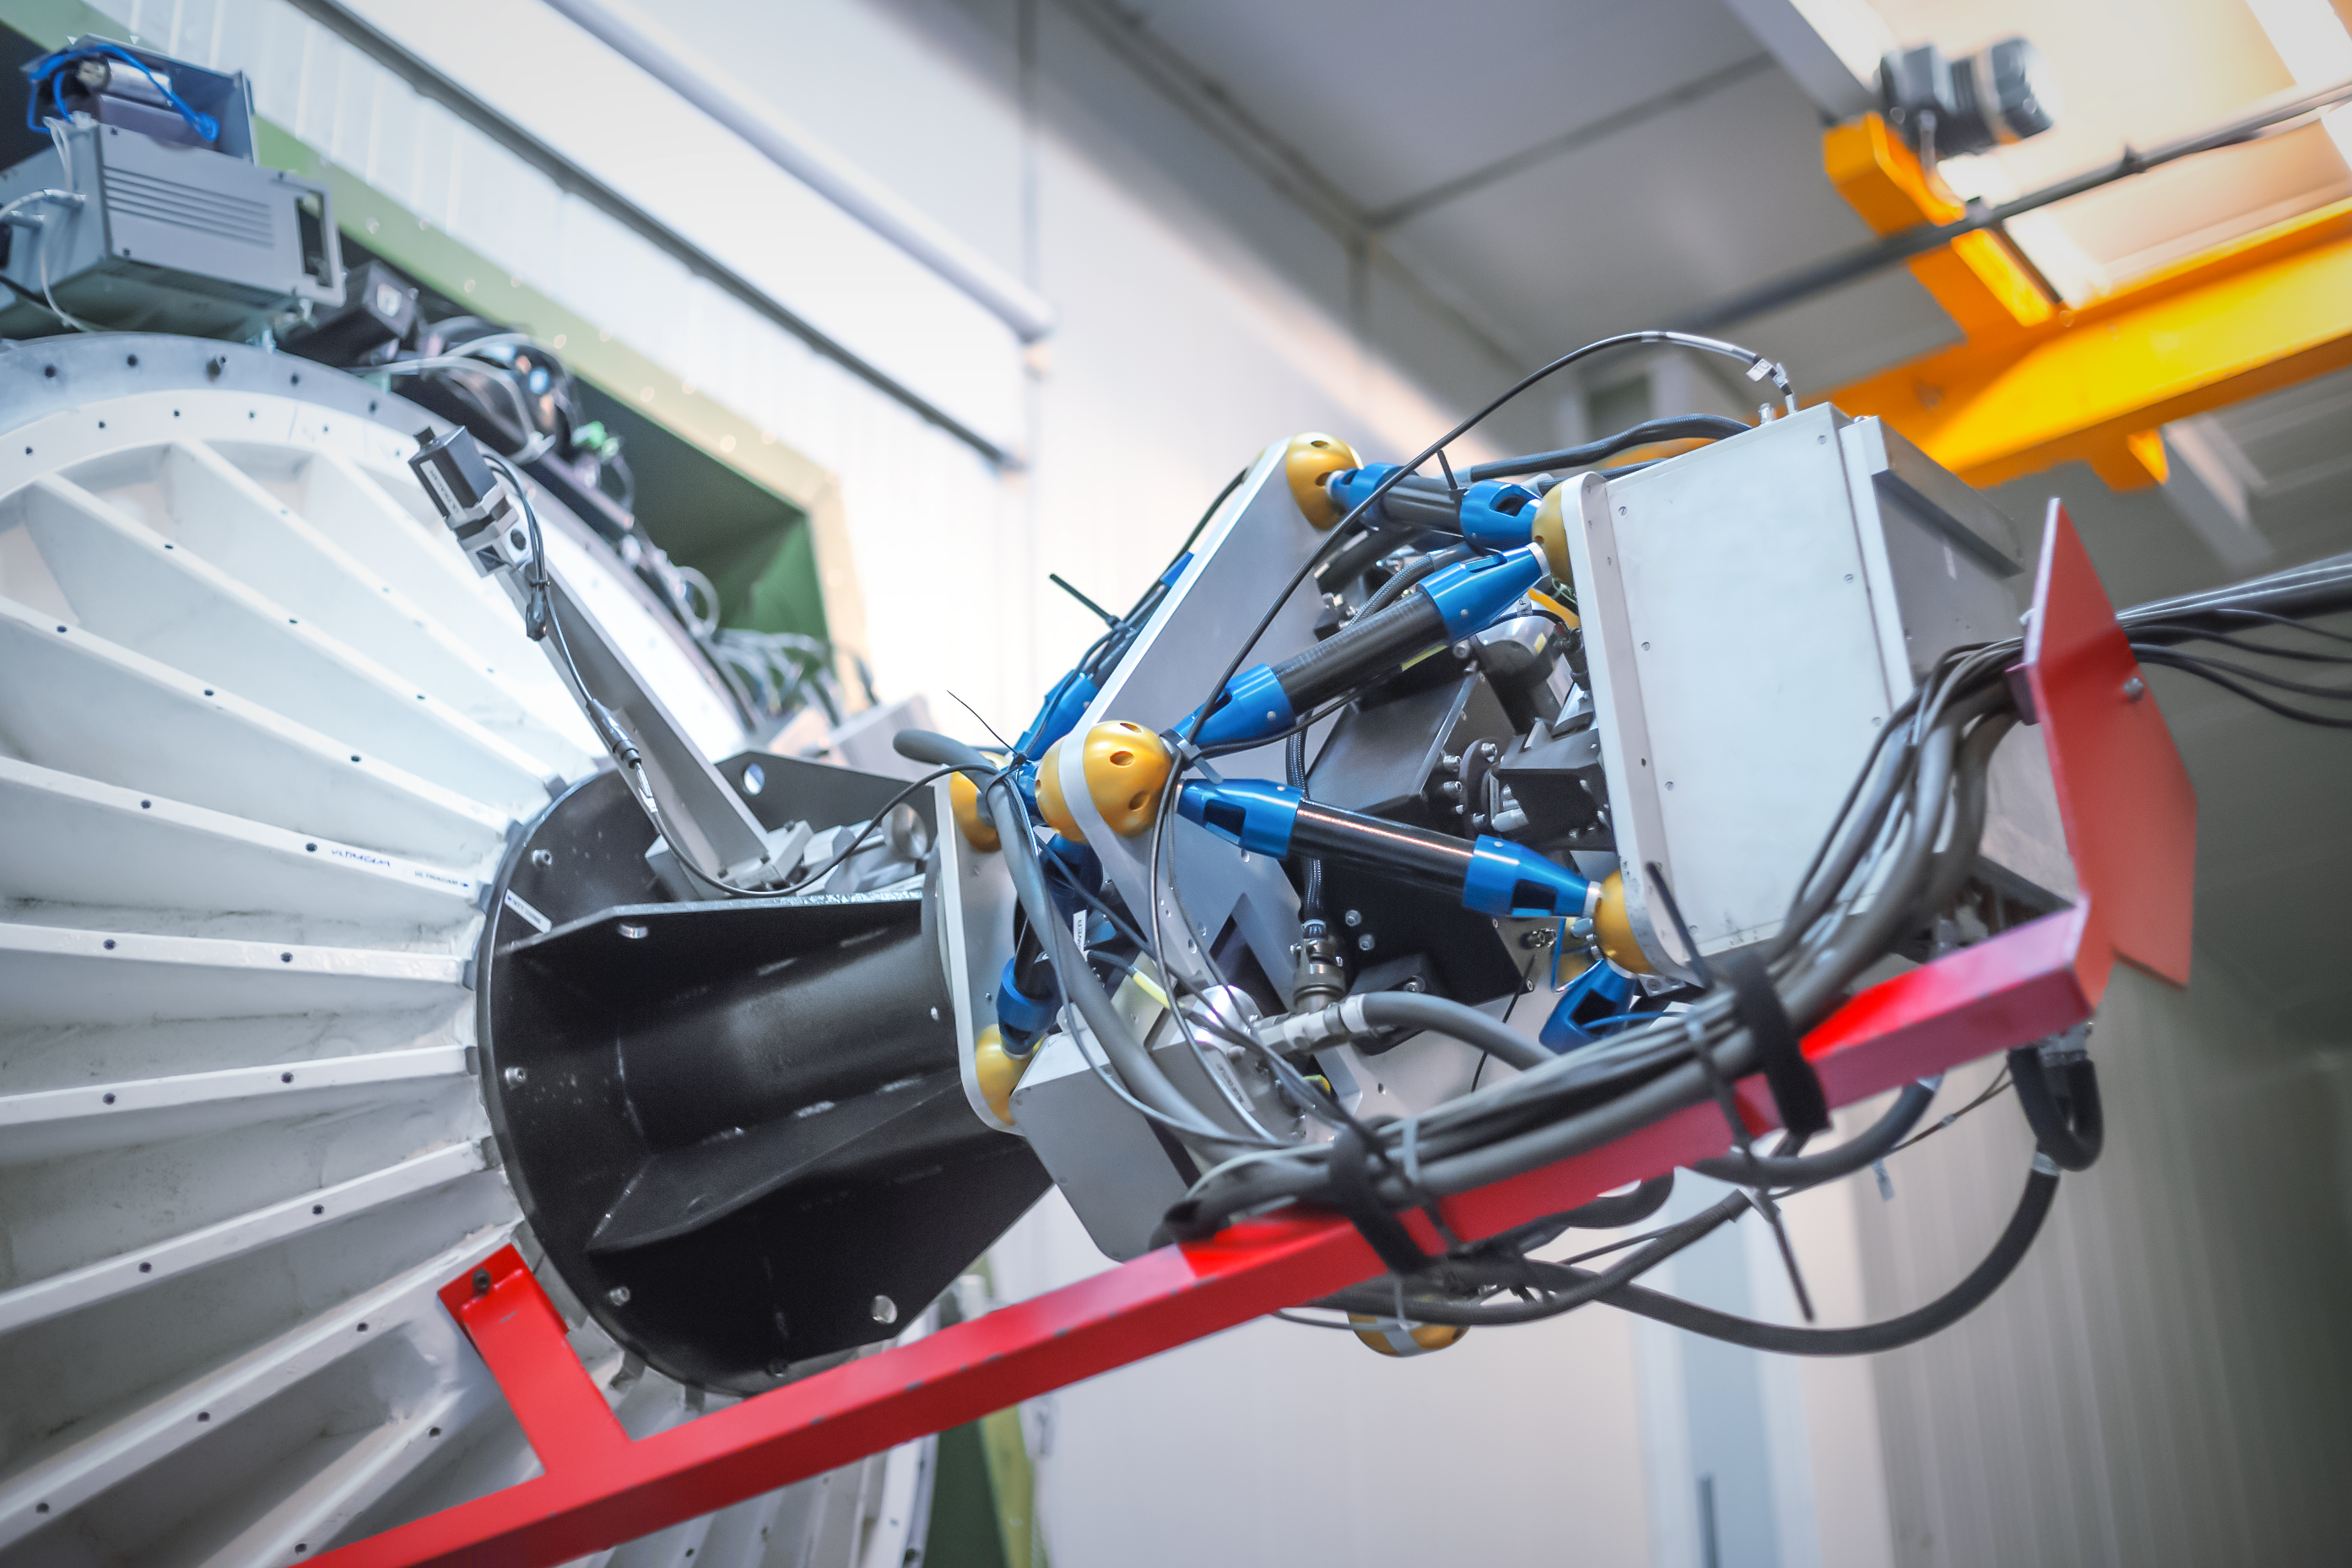

ULTRACAM

ULTRACAM is an ultra fast camera capable of capturing some of the most rapid astronomical events. It can take up to 500 pictures a second in three different colours simultaneously. It was designed and built by scientists from the Universities of Sheffield and Warwick (United Kingdom), in collaboration with the UK Astronomy Technology Centre in Edinburgh.

ULTRACAM employs the latest in charged coupled device (CCD) detector technology in order to take, store and analyse data at the required sensitivities and speeds. CCD detectors can be found in digital cameras and camcorders, but the devices used in ULTRACAM are special because they are larger, faster and most importantly, much more sensitive to light than the detectors used in today's consumer electronics products.

Since it was built, it has operated at different telescopes, including ESO’s Very Large Telescope. Since 2019, it is permanently mounted on ESO’s New Technology Telescope

Credit: P. Horálek/ESO